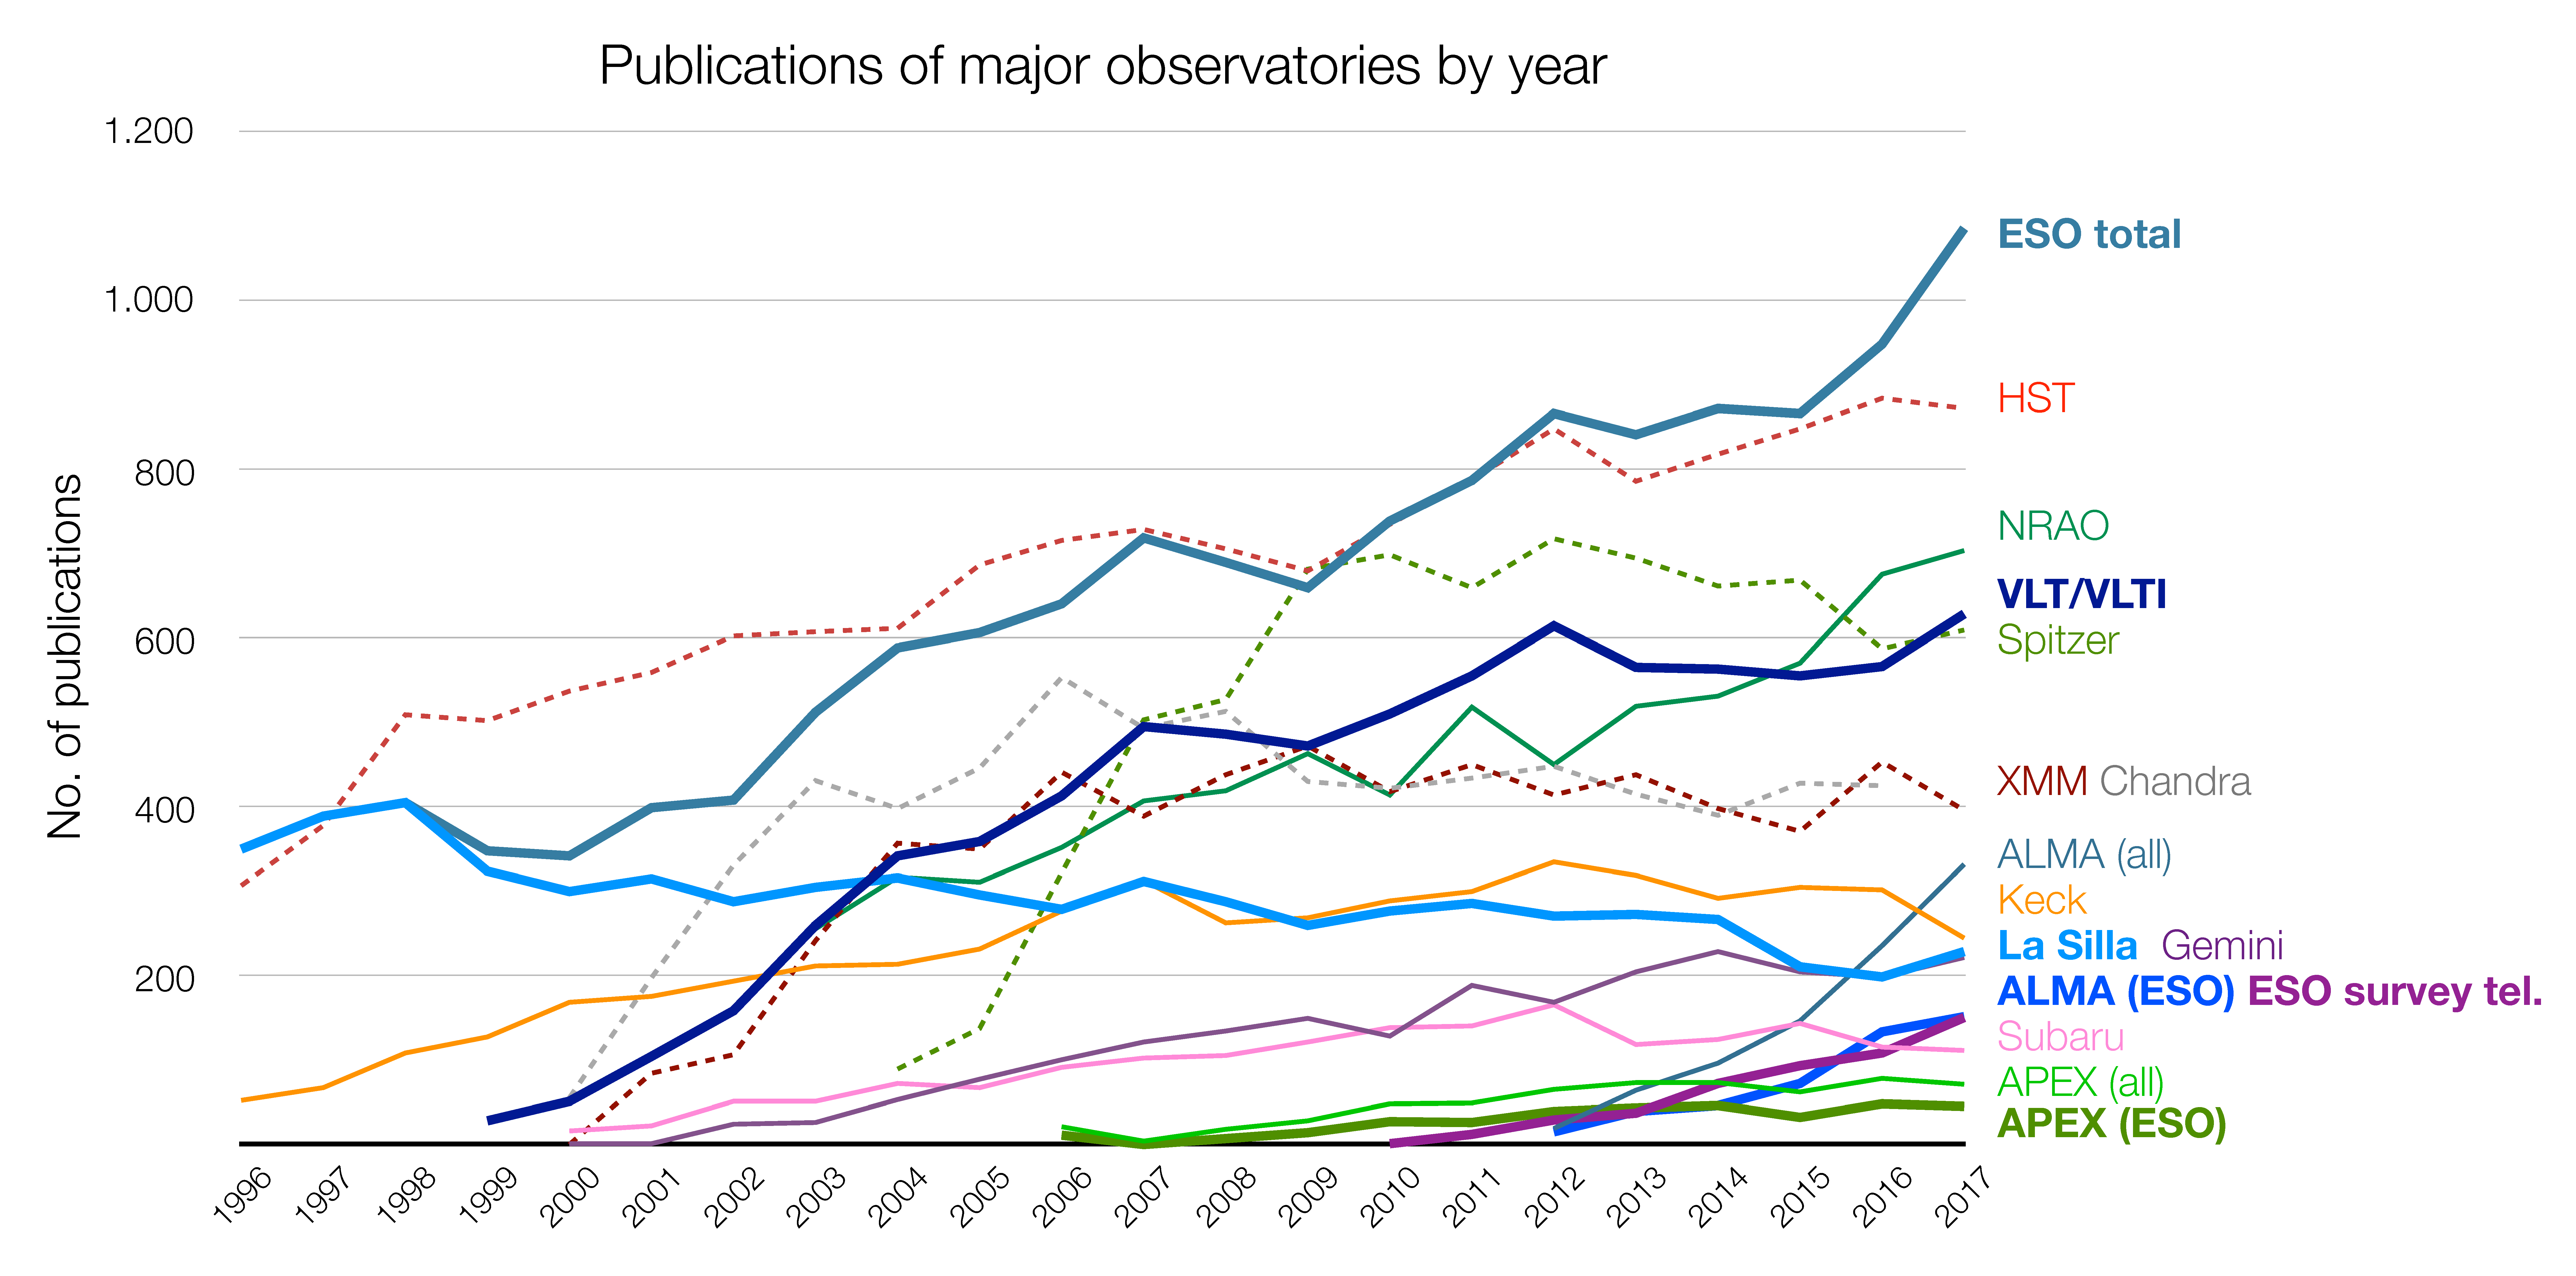

Number of papers published using observational data from different observatories (1996–2017)

The number of refereed papers published based on data from ESO and other telescopes over the period 1996 to 2017. These numbers are from the ESO Telescope Bibliography (telbib). Note that different observatories use different selection criteria for inclusion or exclusion of papers, which leads to different numbers.

Credit: ESO